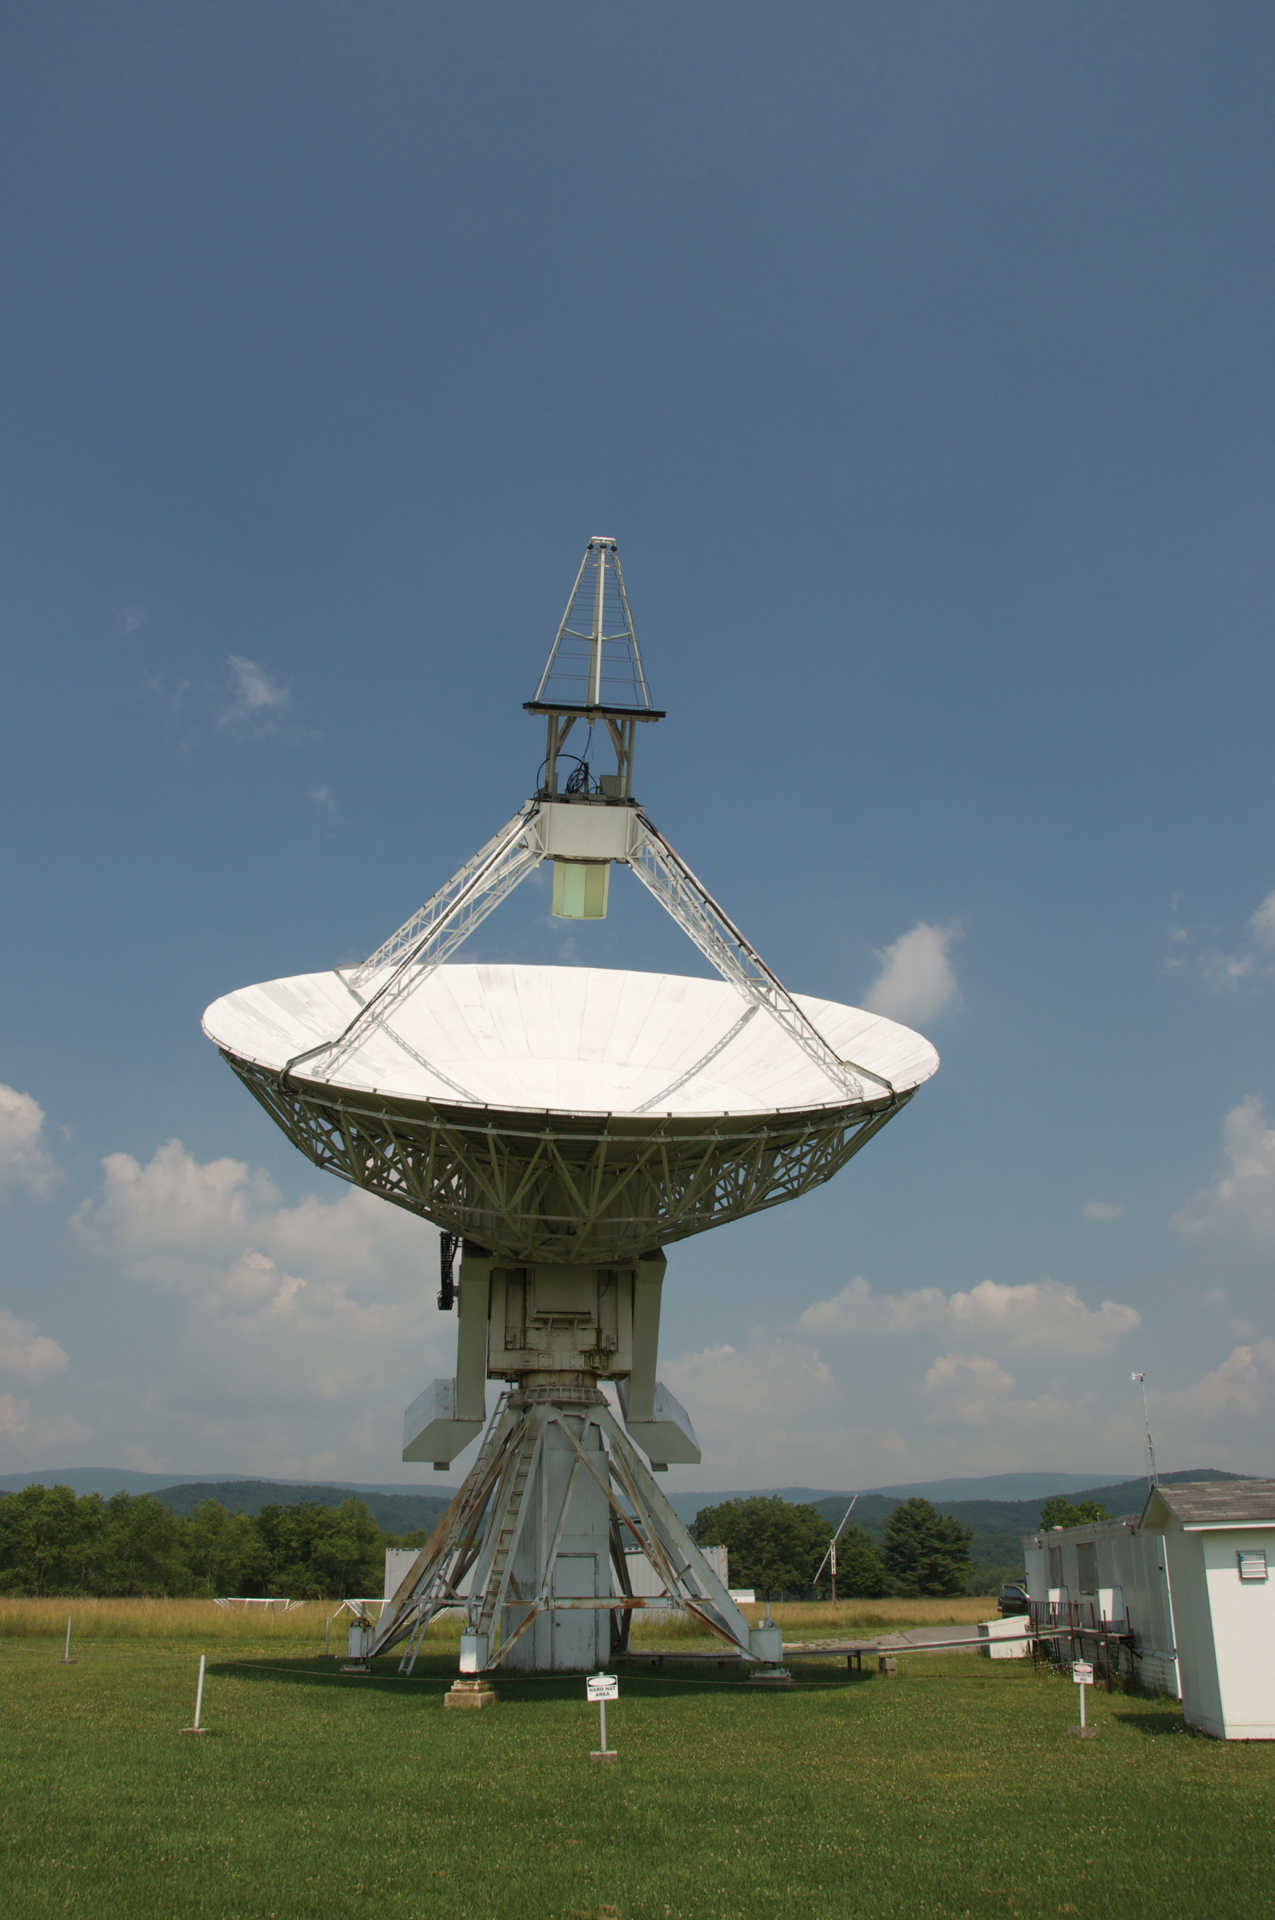

Staring at the Sun

Credit: NRAO/AUI/NSF